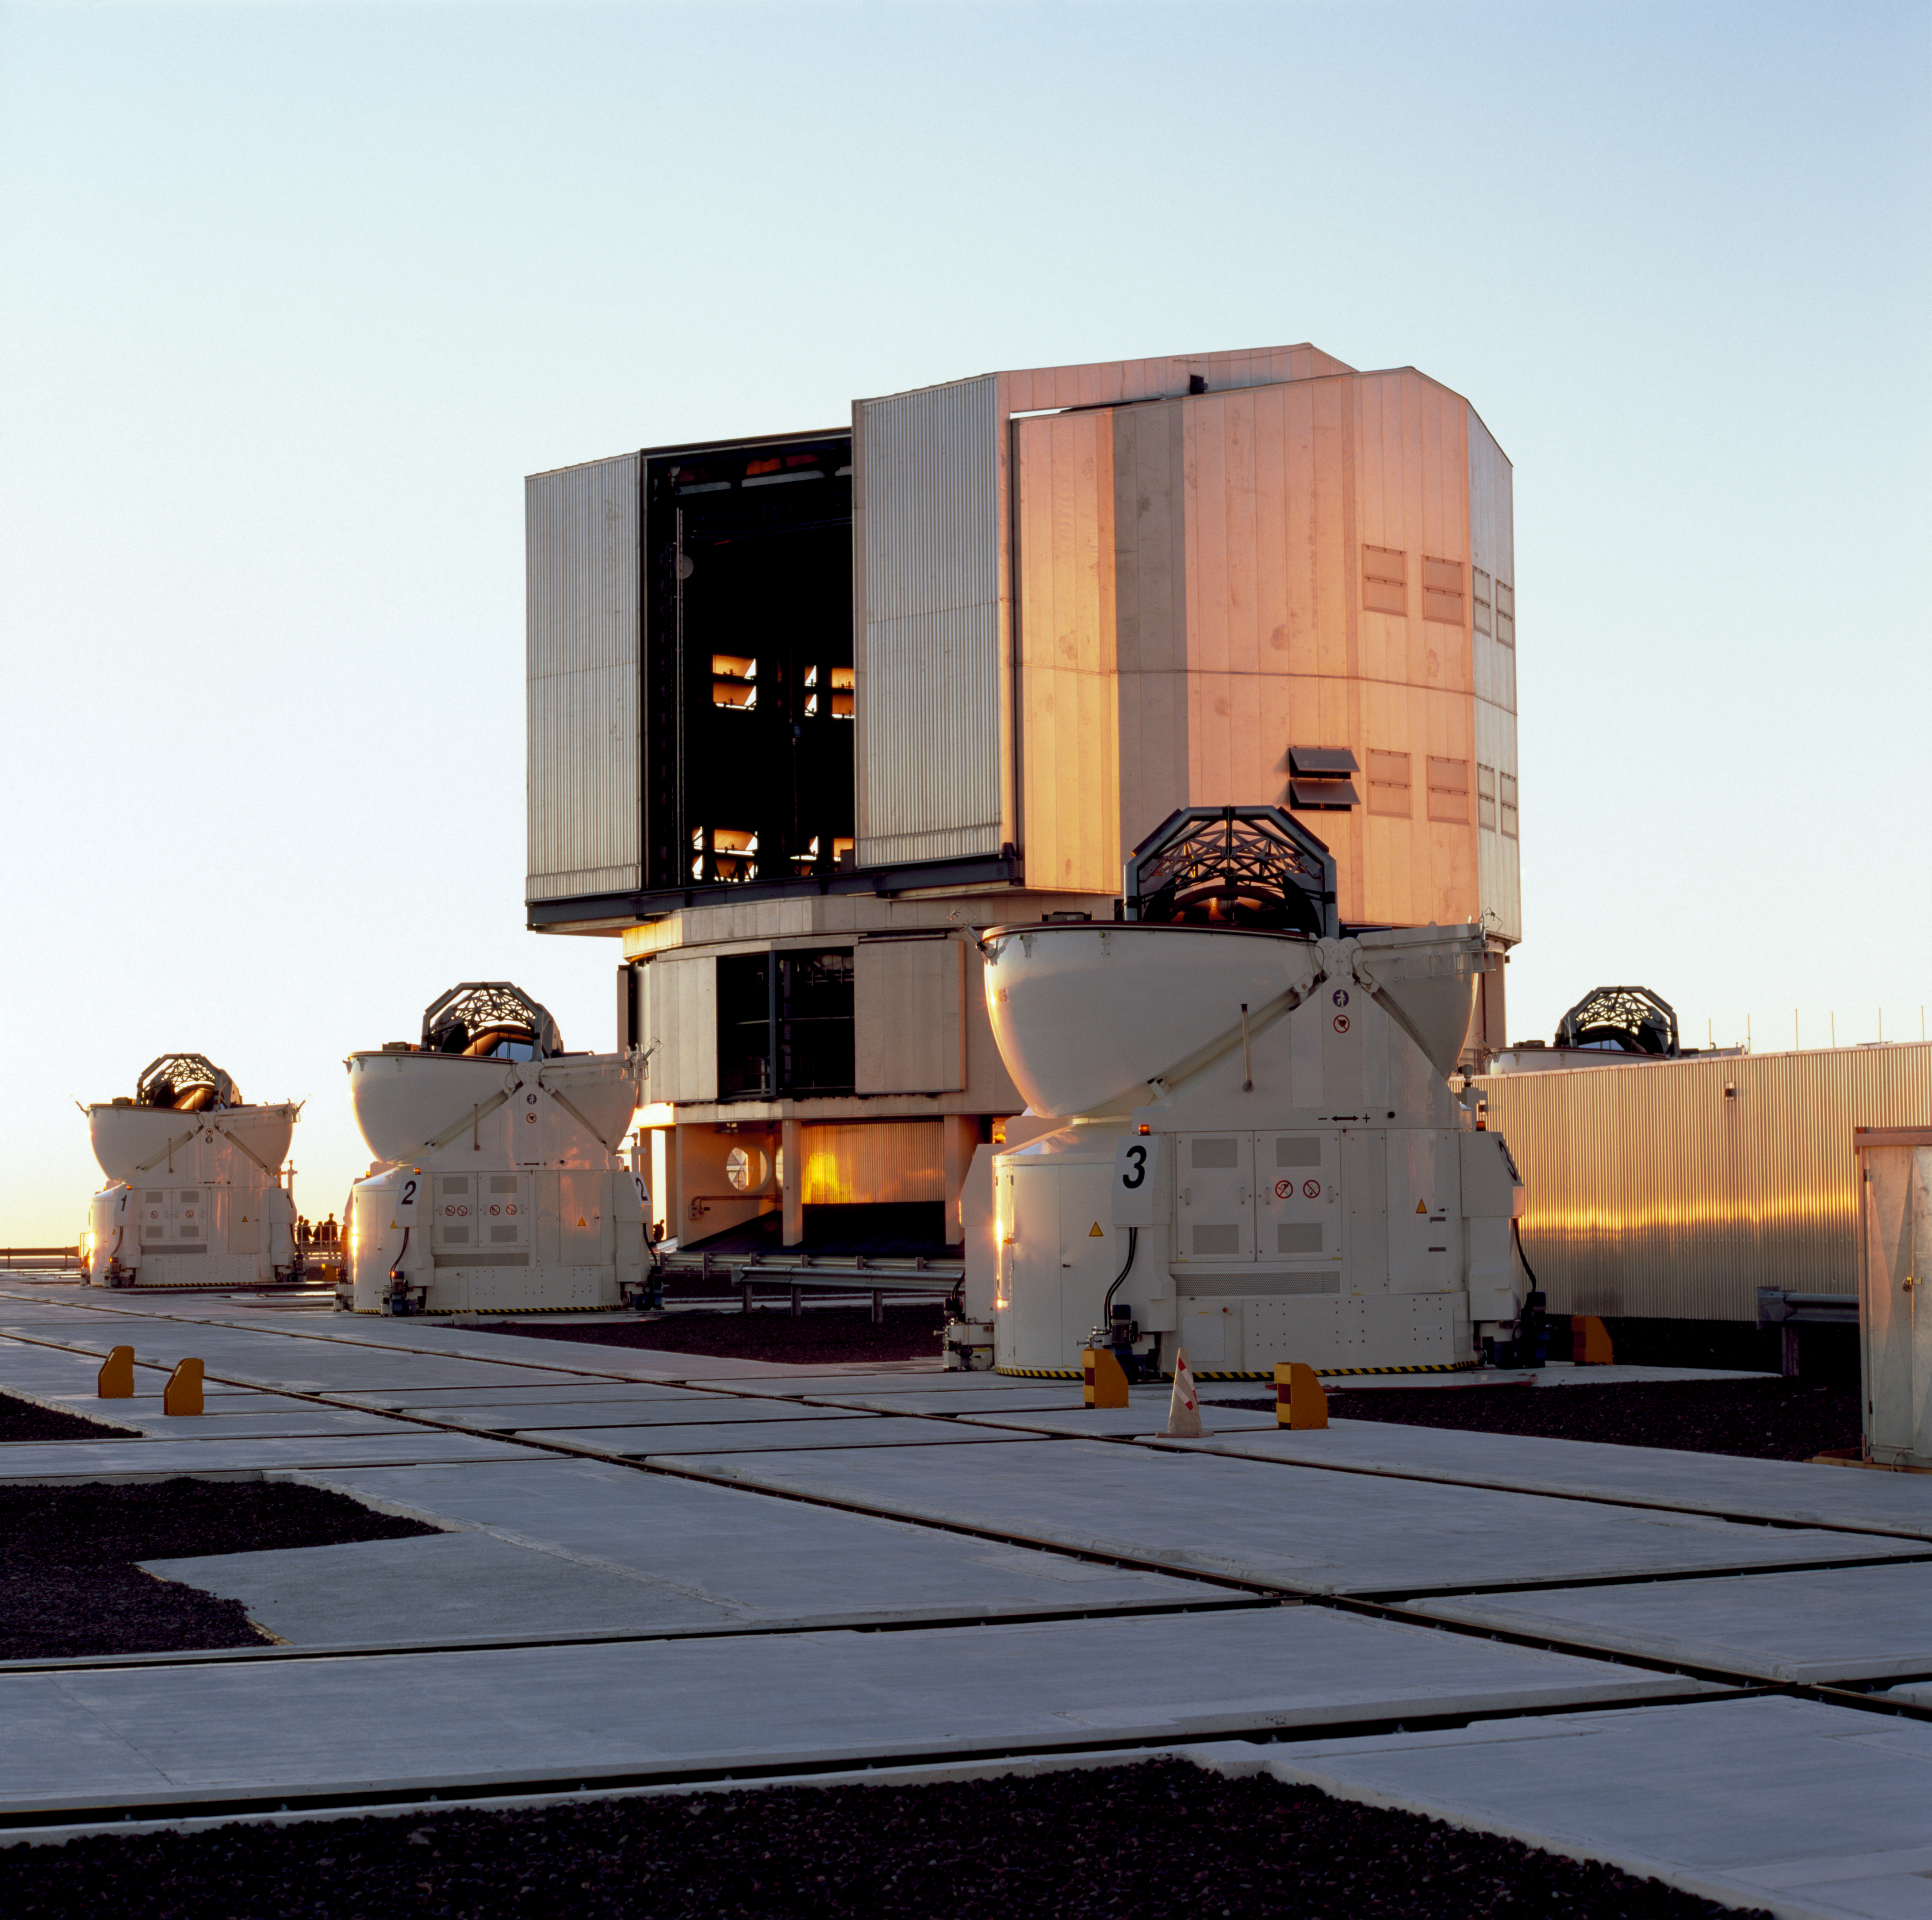

UT1 and ATs

The VLT Unit Telescope 1 and 3 of the Auxilliary Telescopes at the Paranal Observatory in January of 2007.

Credit: ESO/H.H.Heyer